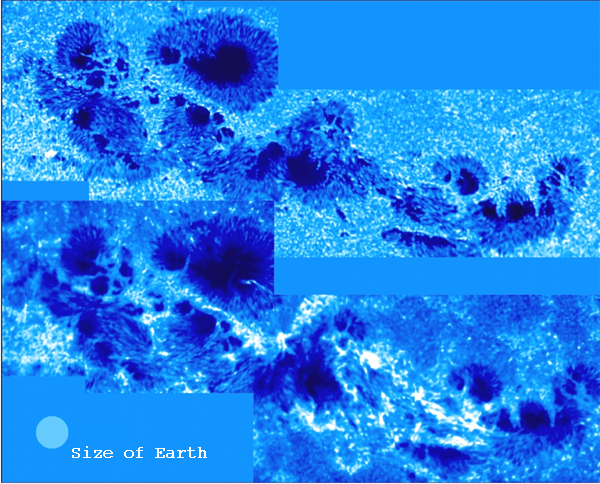

Strongest sunspot in a decade

The most vigorous sunspot activity in a decade is shown here at two different wavelengths, recorded at the Dunn Solar Telescope at the Sacramento Peak Observatory. Further details are given in an article in the June 2001 NOAO Newsletter (currently only available in PDF format).

Credit: M.Sigwarth, J.Elrod, K.S.Balasubramaniam, S.Fletcher NSO/AURA/NSF